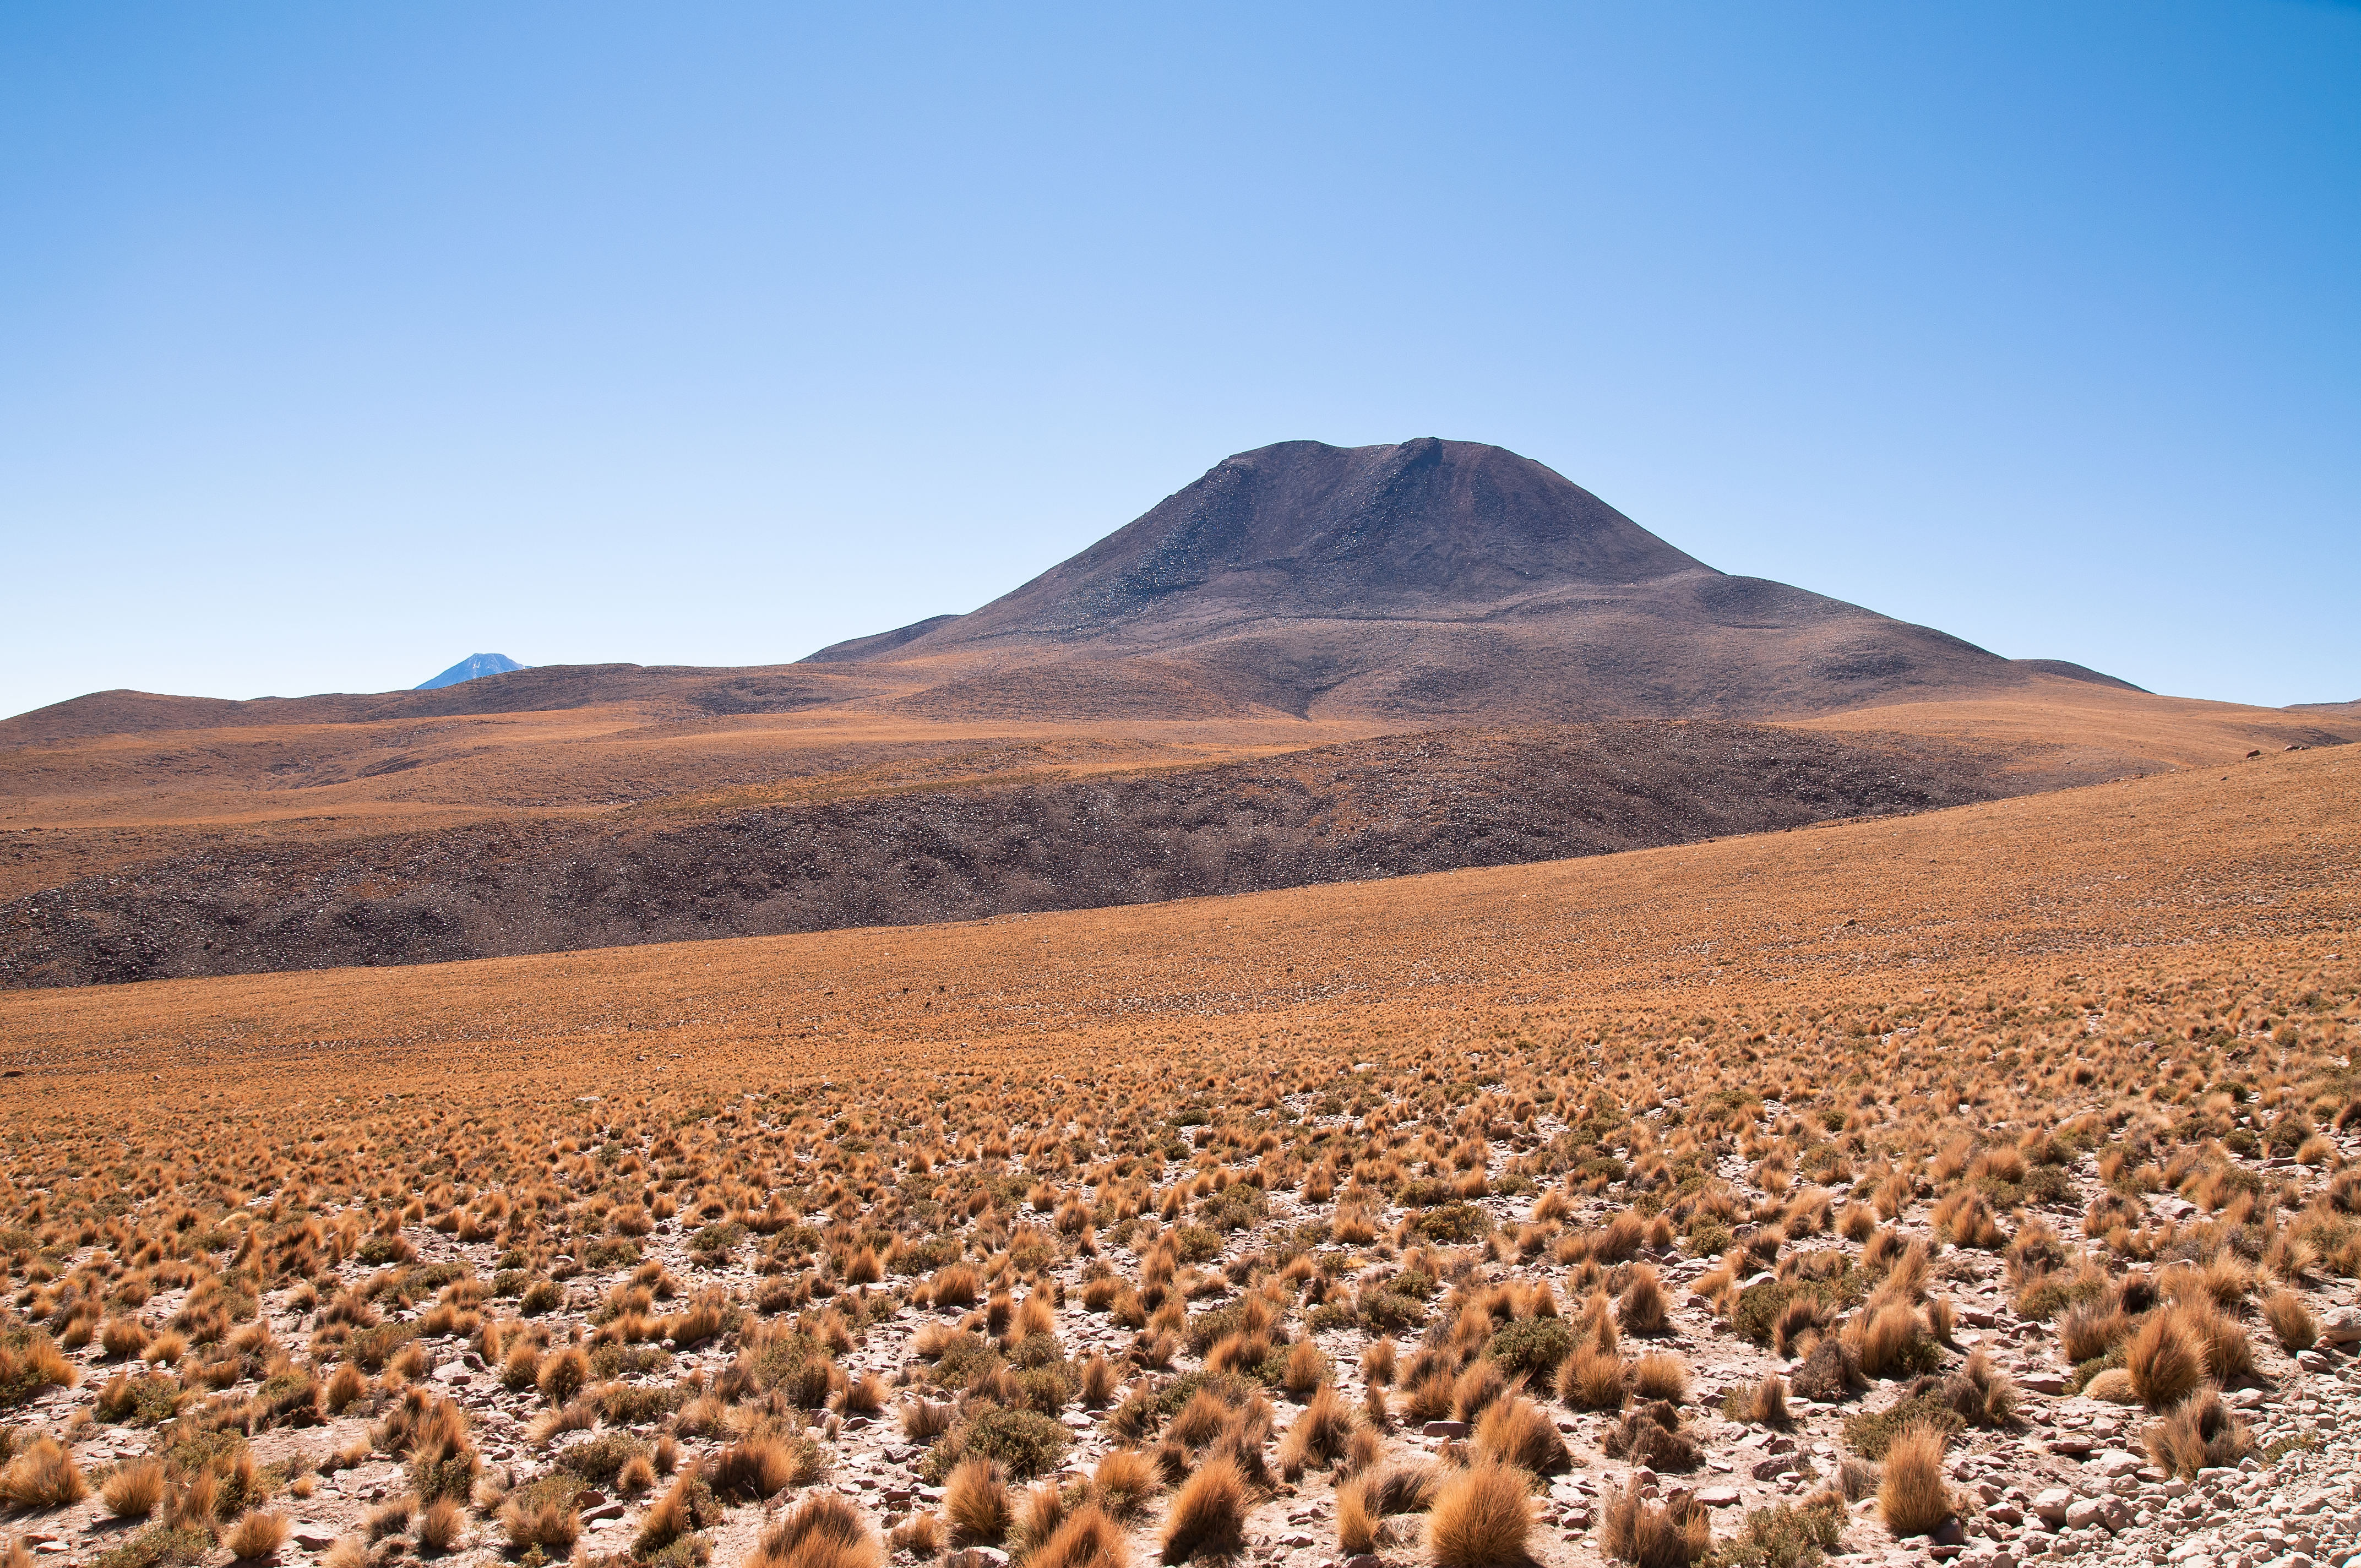

On the road to Chajnantor

The landscape of the high steppe, between 4000 and 4800 metres, is dominated by the bright yellow of the characteristic herbaceous vegetation, known as “coirón”. This picture has been taken from the road to the Chajnantor plateau, home of ALMA, the Atacama Large Millimeter/submillimeter Array. ALMA is the largest astronomical project in existence and the largest radio telescope in the world.

Credit: ALMA (ESO/NAOJ/NRAO)/A. Caproni (ESO)